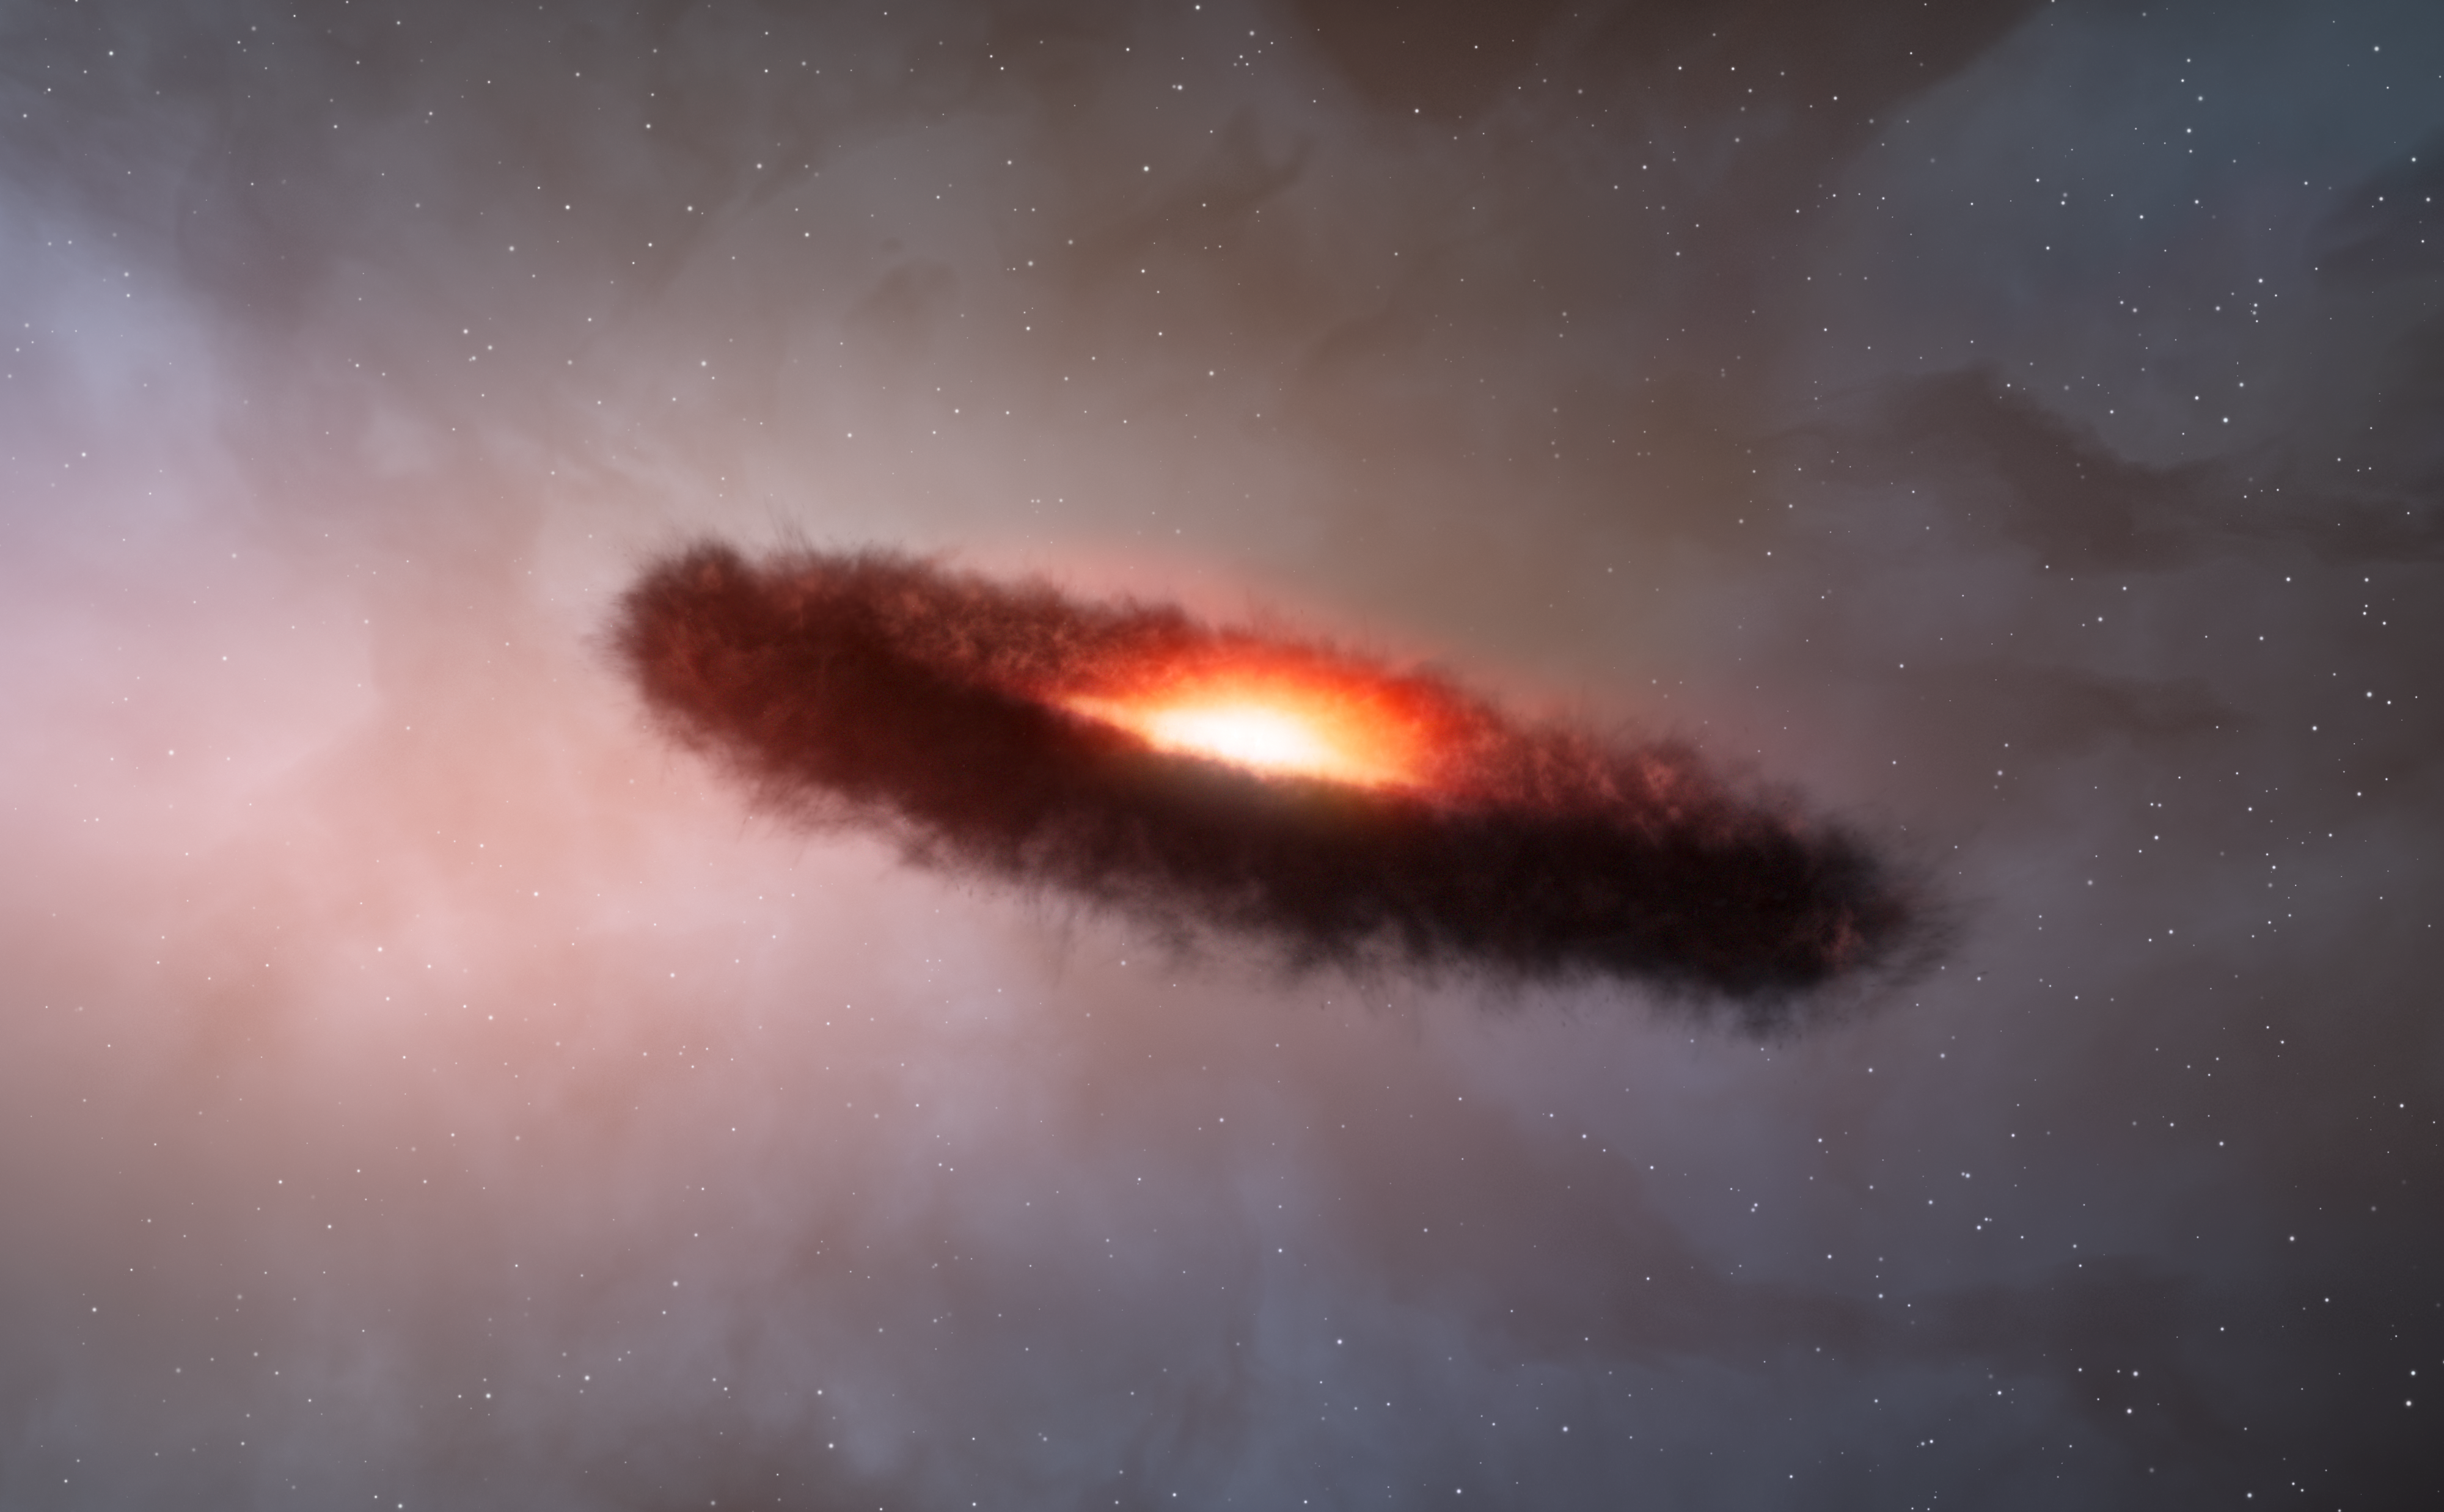

Artist’s impression of the disc of dust and gas around a brown dwarf

This artist’s impression shows the disc of gas and cosmic dust around a brown dwarf.

Rocky planets are thought to form through the random collision and sticking together of what are initially microscopic particles in the disc of material around a star. These tiny grains, known as cosmic dust, are similar to very fine soot or sand. Astronomers using the Atacama Large Millimeter/submillimeter Array (ALMA) have for the first time found that the outer region of a dusty disc encircling a brown dwarf — a star-like object, but one too small to shine brightly like a star — also contains millimetre-sized solid grains like those found in denser discs around newborn stars. The surprising finding challenges theories of how rocky, Earth-scale planets form, and suggests that rocky planets may be even more common in the Universe than expected.

Credit: ALMA (ESO/NAOJ/NRAO)/M. Kornmesser (ESO)